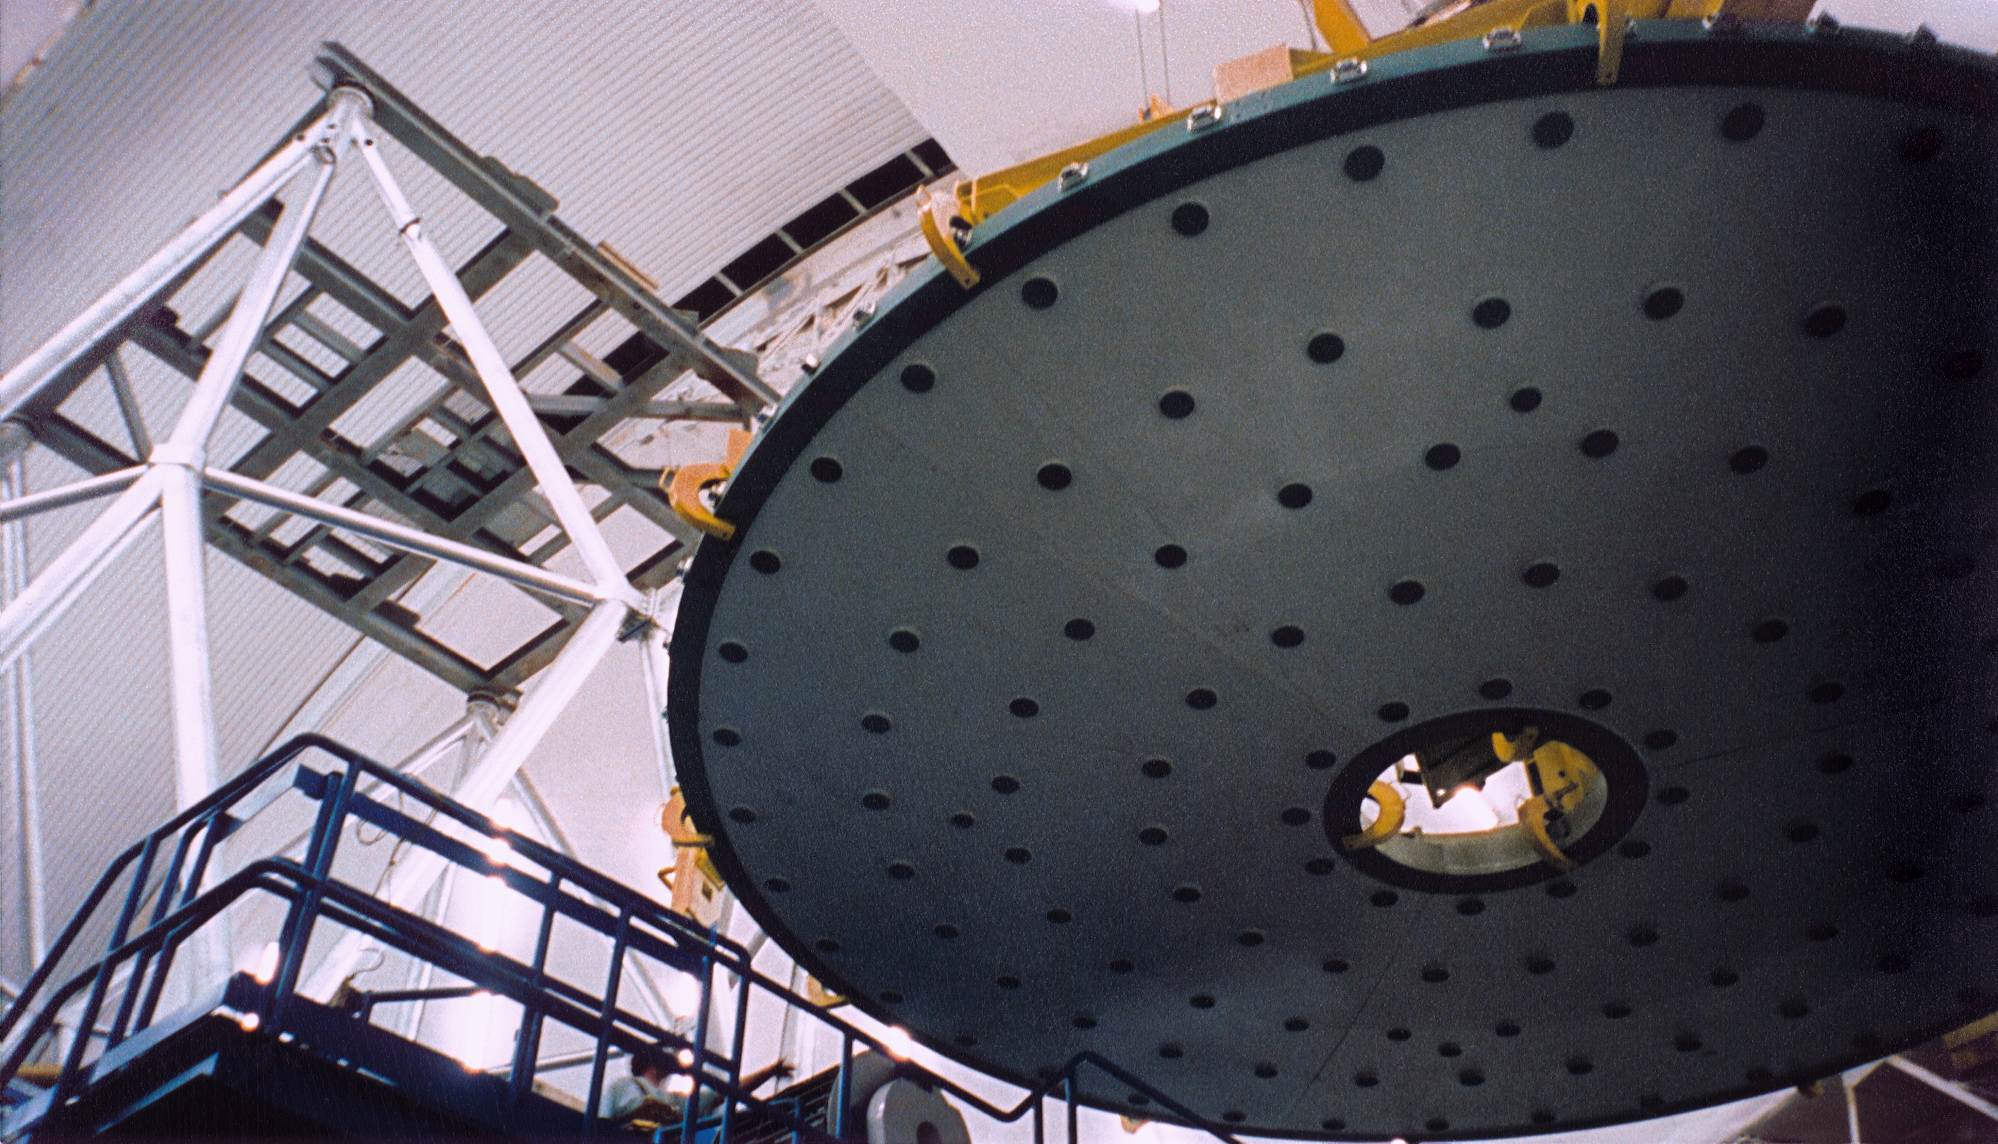

Gemini North, Mauna Kea

The mirror lifter transporting the dummy mirror above the observation deck and telescope structure, June 17th 1998.

Credit: NOIRLab/NSF/AURA